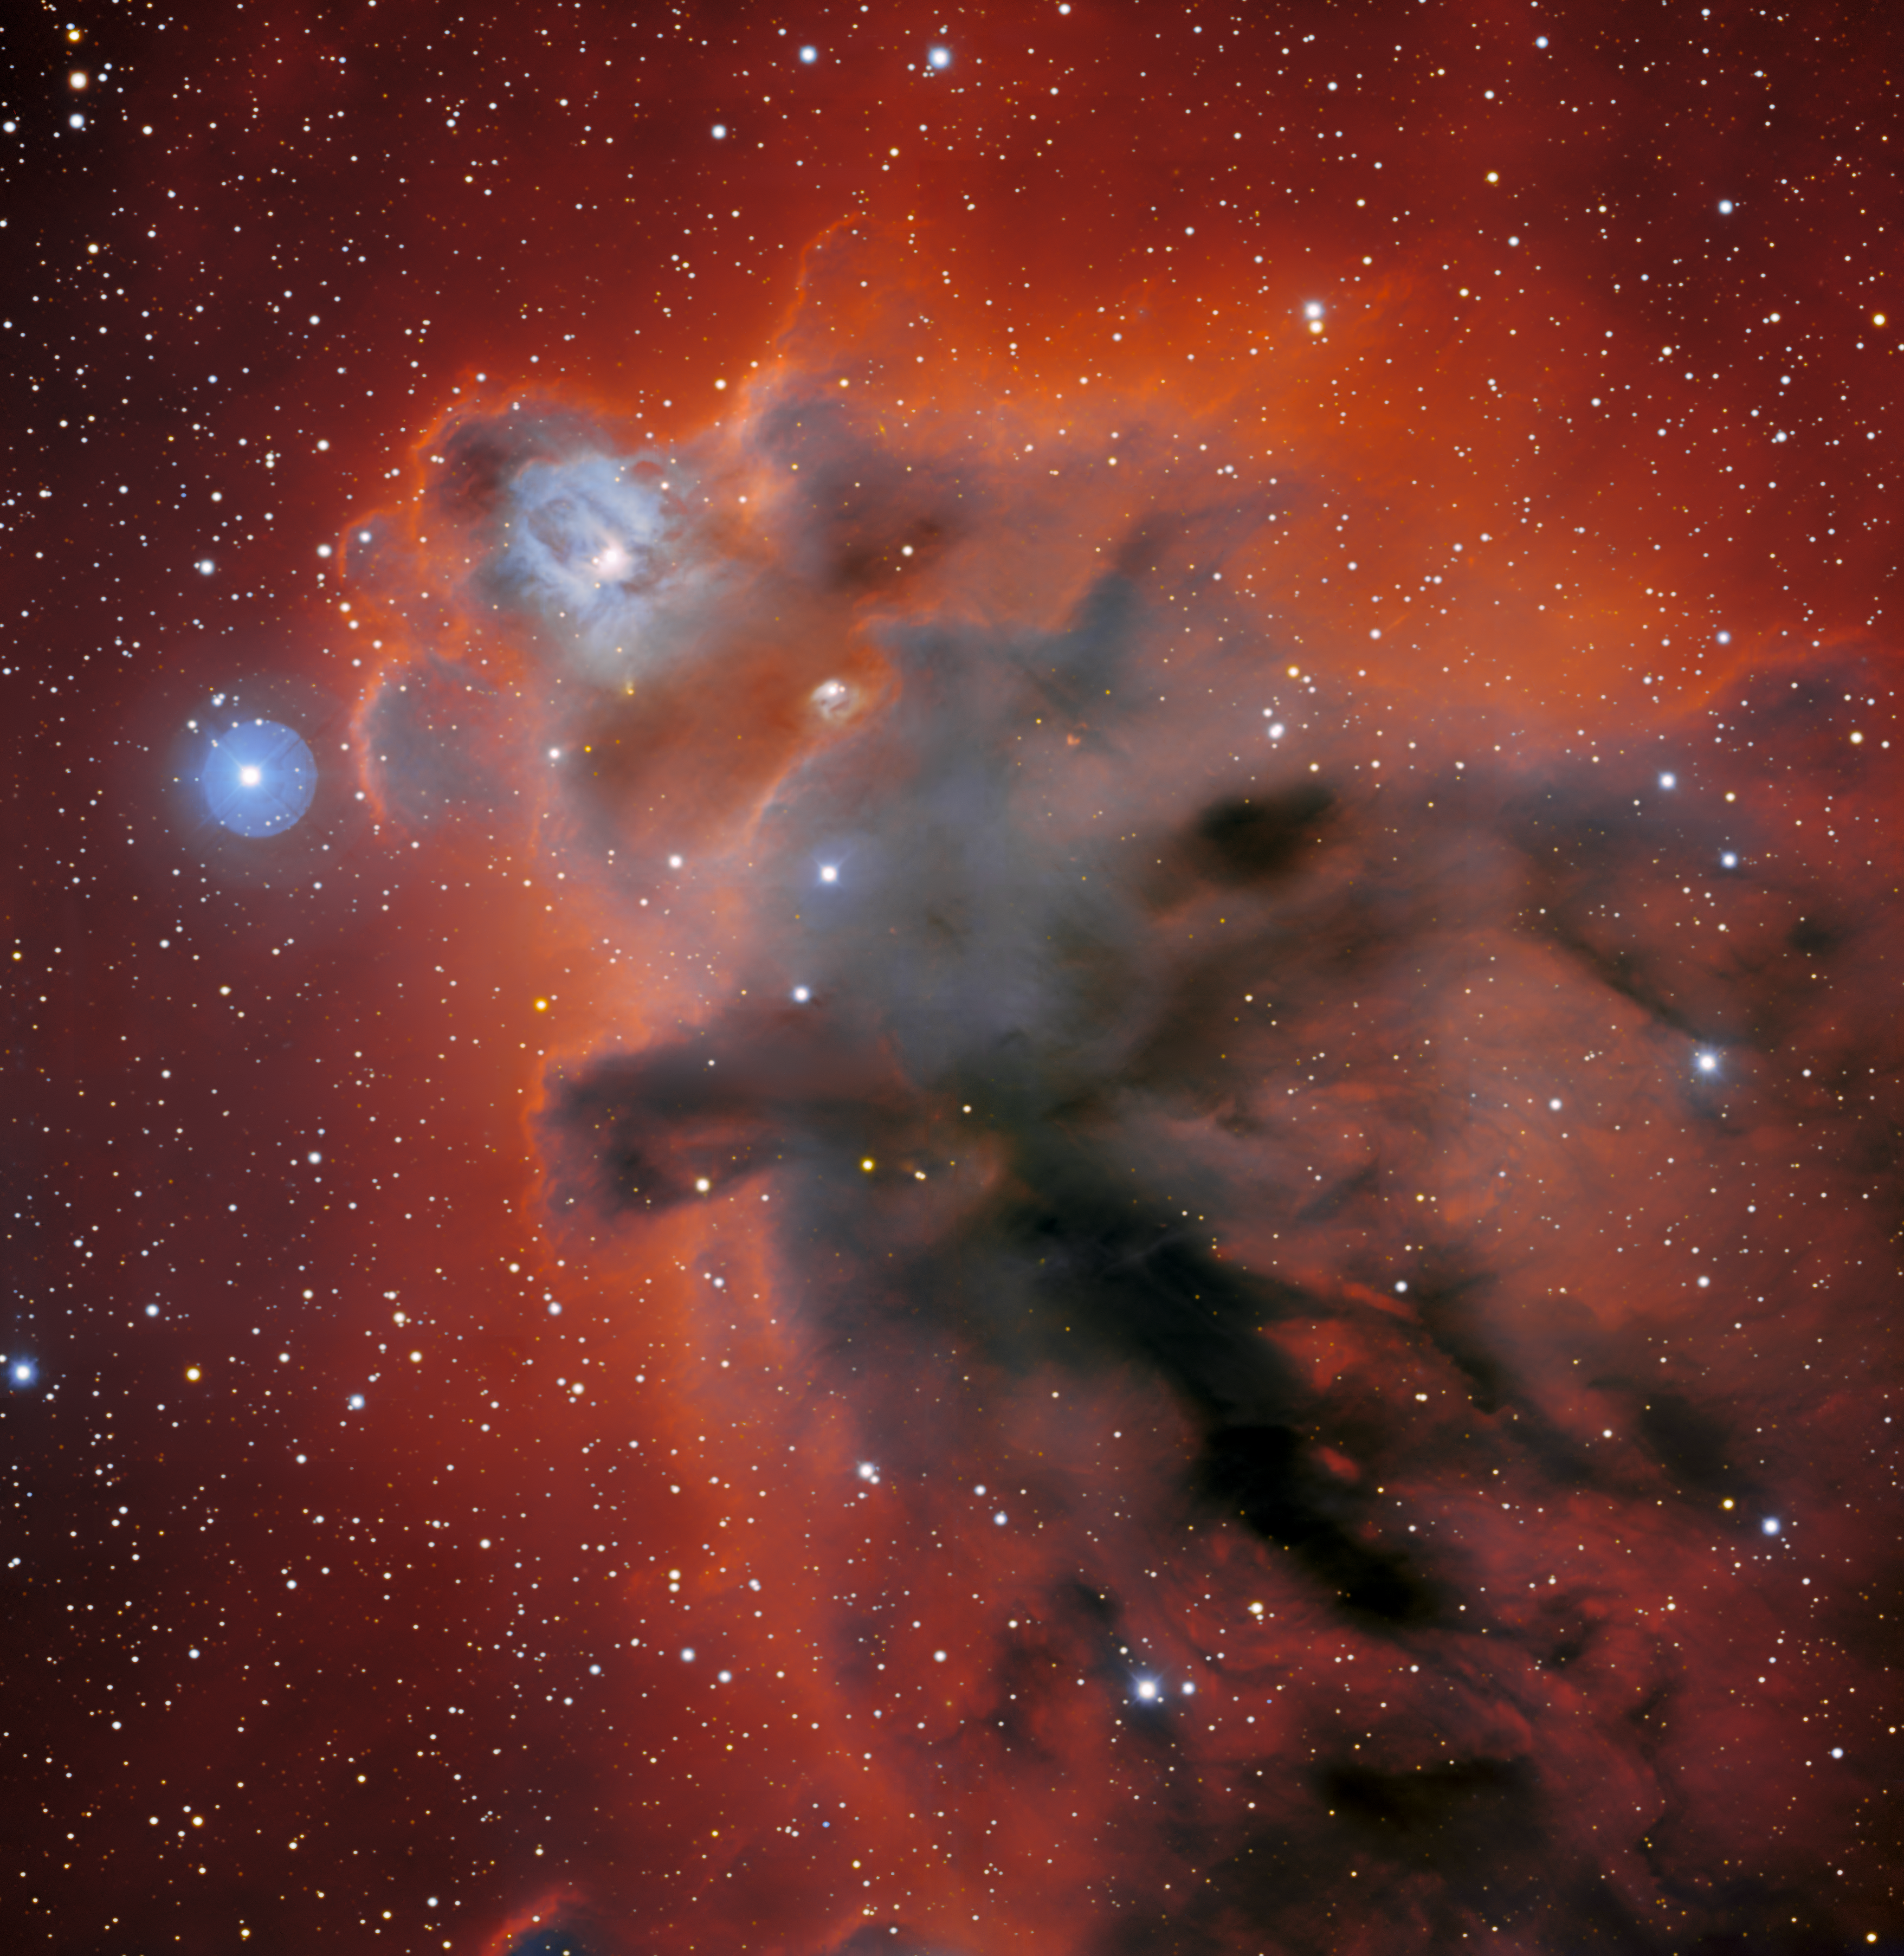

Dark Shrouds in Orion

The shadowy clouds of LDN 1622 are pictured in this observation from the Nicholas U. Mayall 4-meter Telescope at Kitt Peak National Observatory (KPNO), a Program of NSF NOIRLab. This image was captured in 2018 by the Mosaic-3 instrument, a wide-field camera used to capture large swaths of the night sky from Kitt Peak in Arizona.

Mosaic-3 has since been retired to make way for the Dark Energy Spectroscopic Instrument
(DESI), the most powerful multi-object survey spectrograph in the world. This swap highlights one of the benefits of ground-based astronomy: the ability to upgrade and replace instruments as new technologies become available.

LDN 1622 is a dark nebula, so called because these dense interstellar clouds of gas and dust blot out light from background objects, appearing as ink-dark clouds against a backdrop of stars. This enigmatic cosmic cloud lies 1300 light-years from Earth in the nearby Orion complex, a star-forming region thronging with young stars and other dark nebulae.

This observation was taken before the 2022 Contreras Fire, which affected KPNO.

Credit: KPNO/NOIRLab/NSF/AURA/T. A. RectorImage processing: T.A. Rector (University of Alaska Anchorage/NSF NOIRLab), M. Zamani (NSF NOIRLab) & D. de Martin (NSF NOIRLab)